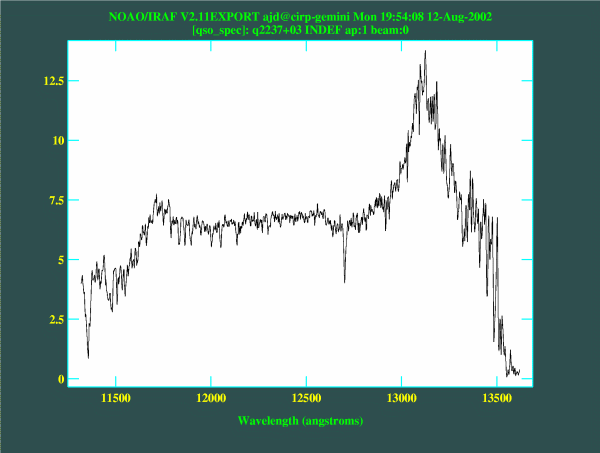

Spectrum of one of the QSO sub-images

Spectrum of one of the QSO sub-images

Credit: International Gemini Observatory/NOIRLab/NSF/AURA